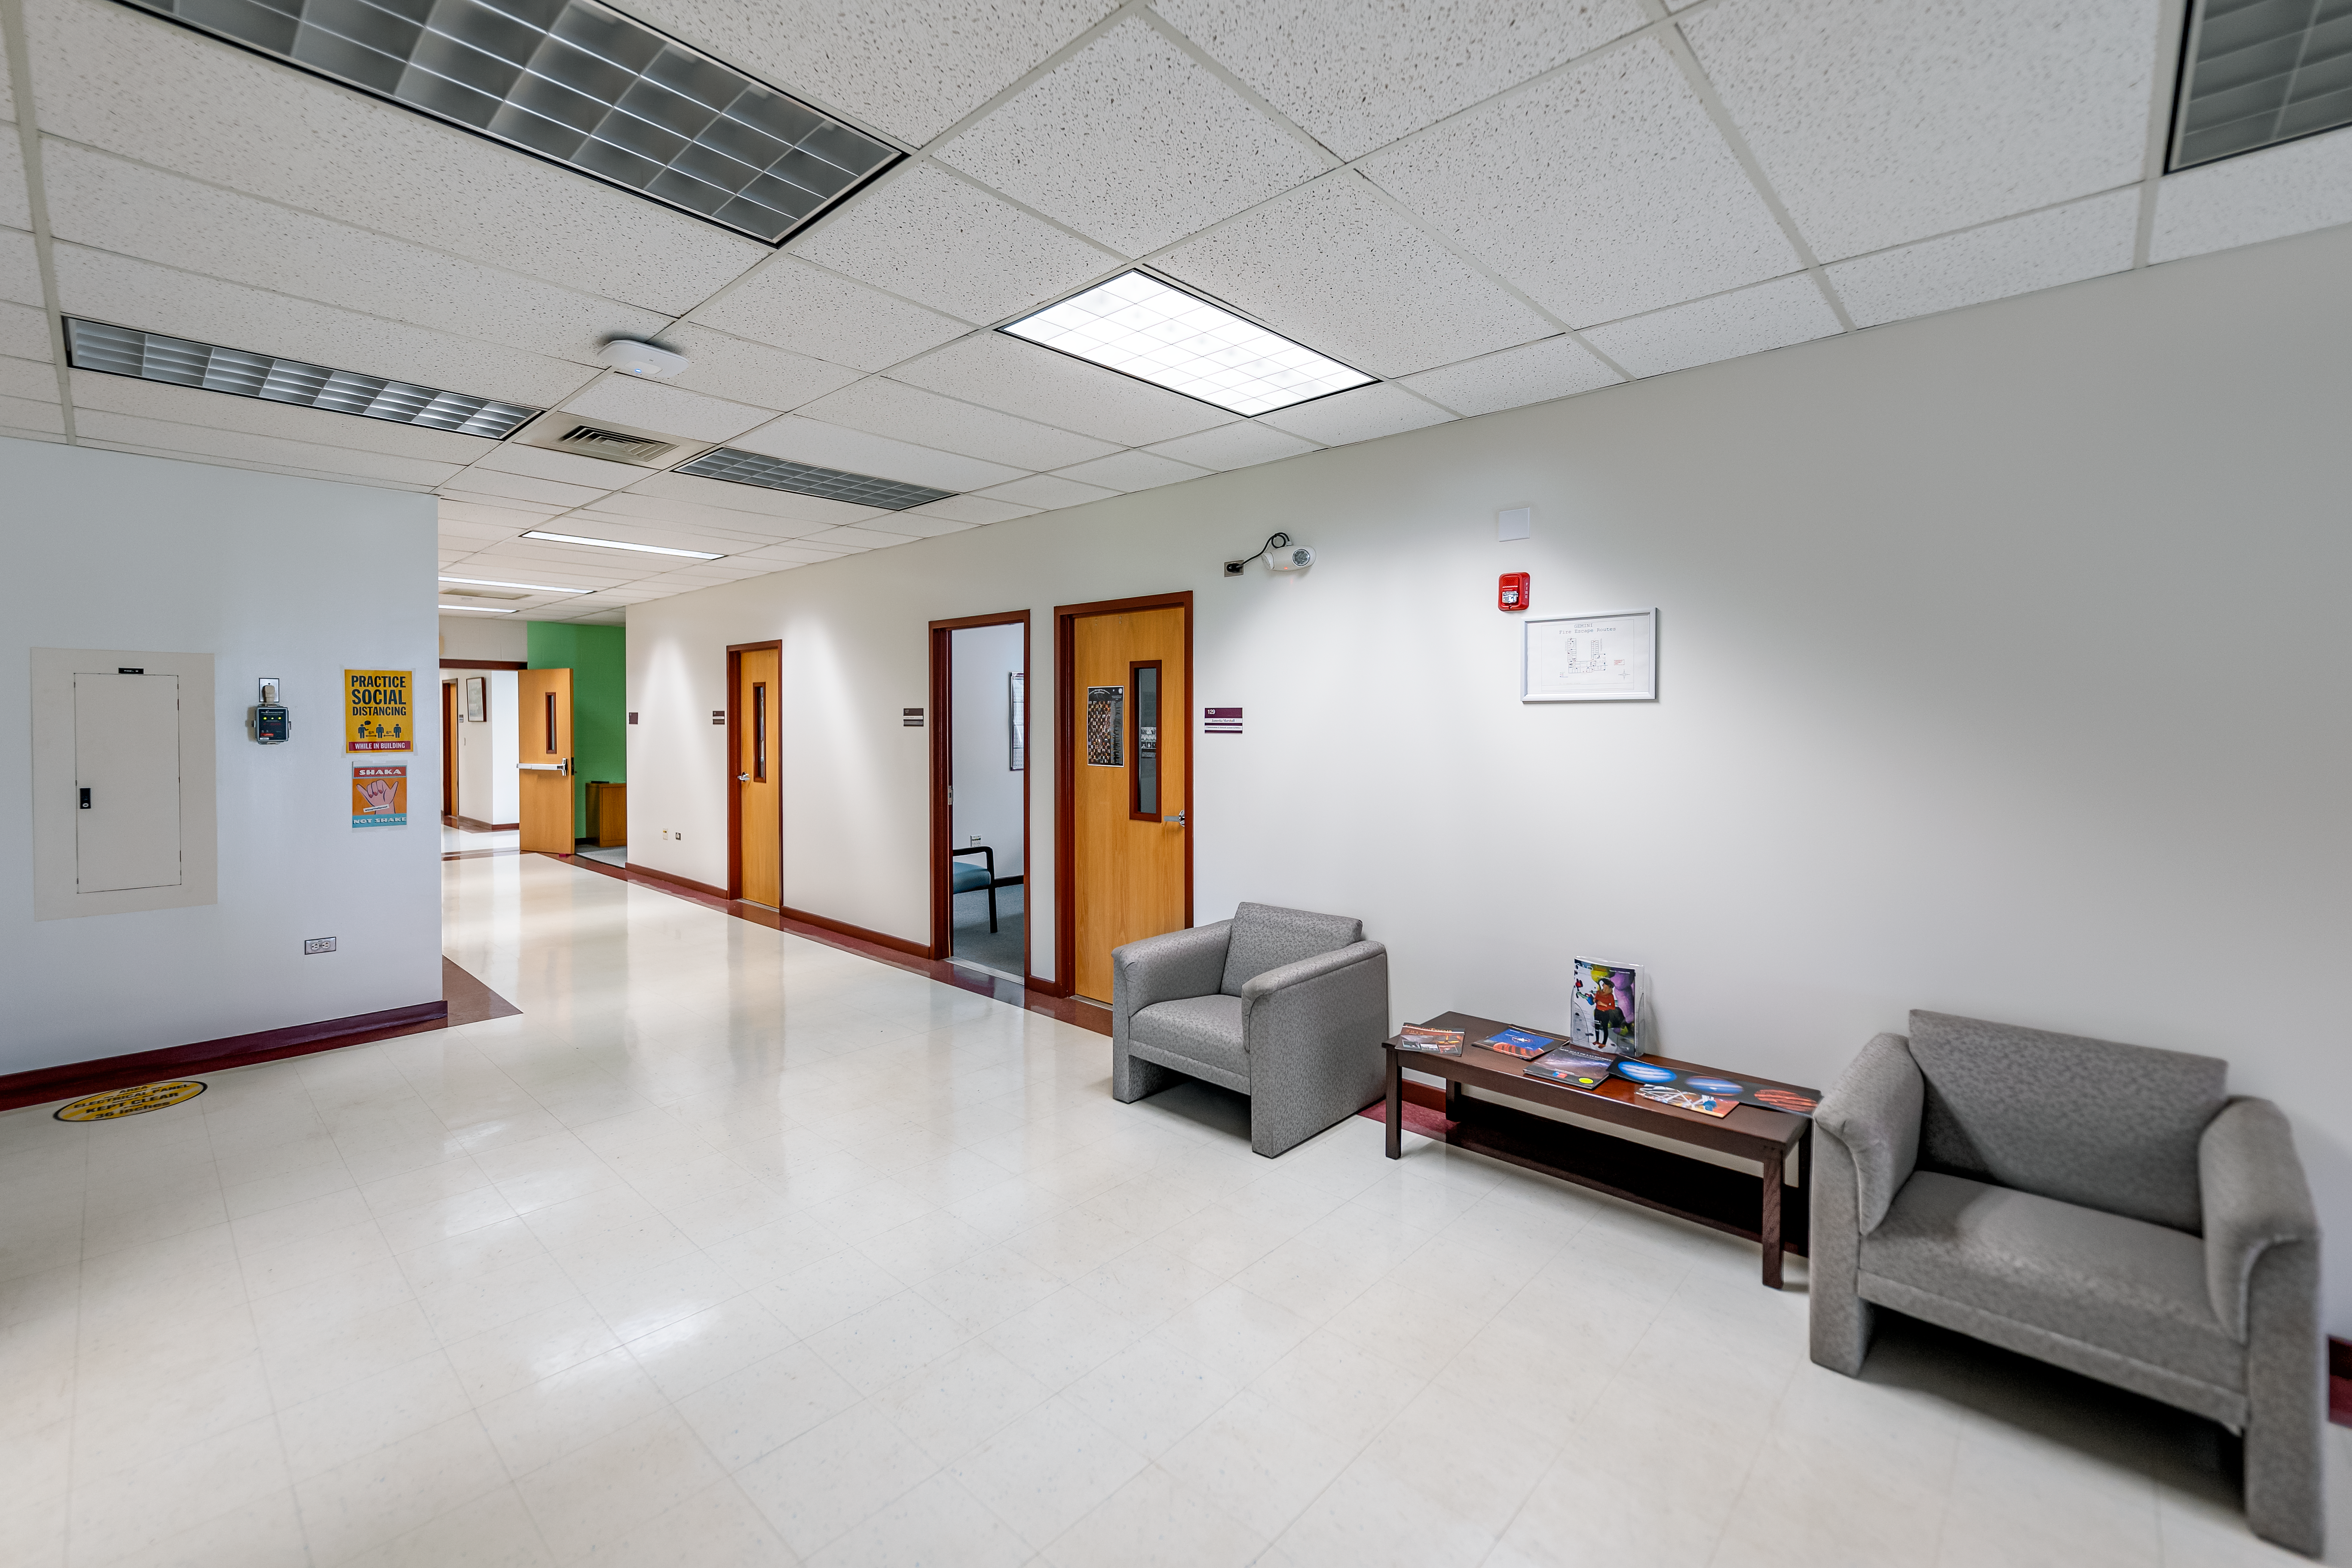

Hallway Gemini North Hilo Base Facility

A hallway in the Gemini North Hilo Base Facility.

Credit: International Gemini Observatory/NOIRLab/NSF/AURA/T. Slovinský